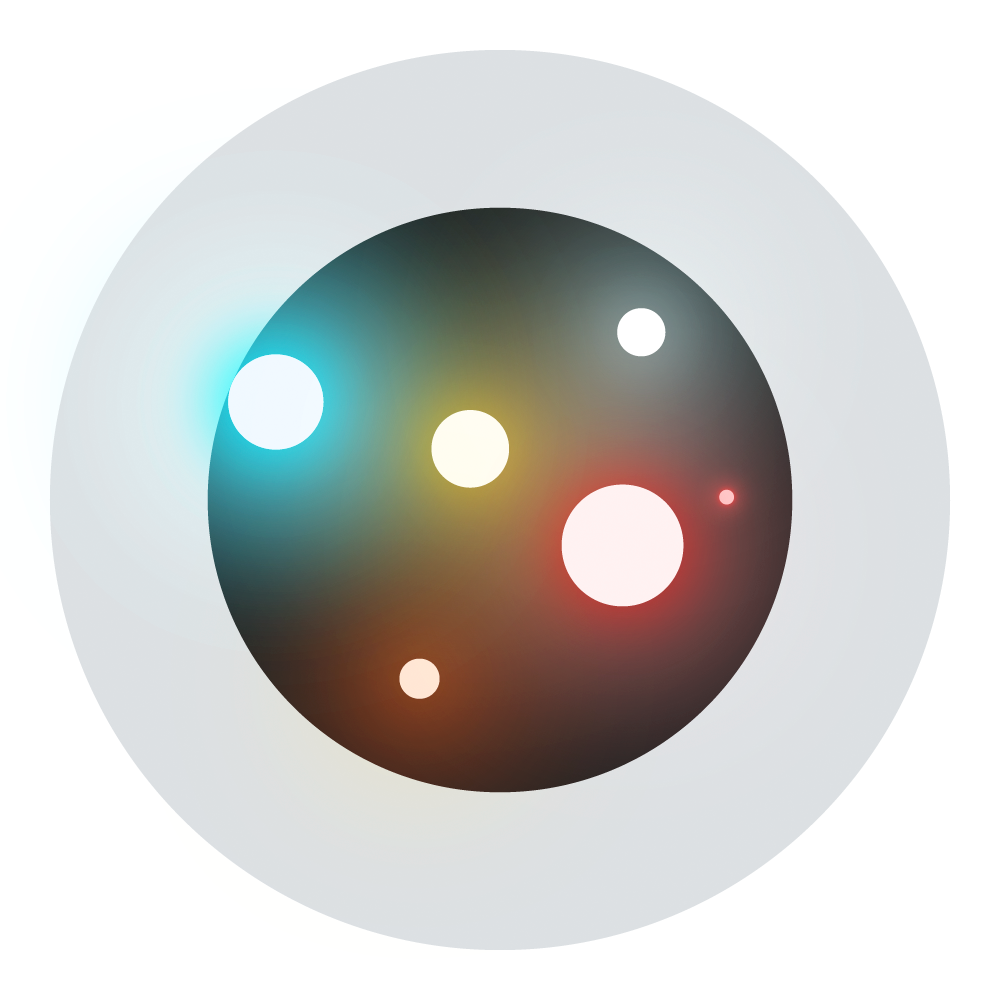

Rubin Stellar Safari Icon

Stellar Safari is a teaching aid in which students study stars in their wild and natural environments to discover their properties, distance and age.

Credit: RubinObs/NOIRLab/SLAC/NSF/DOE/AURA